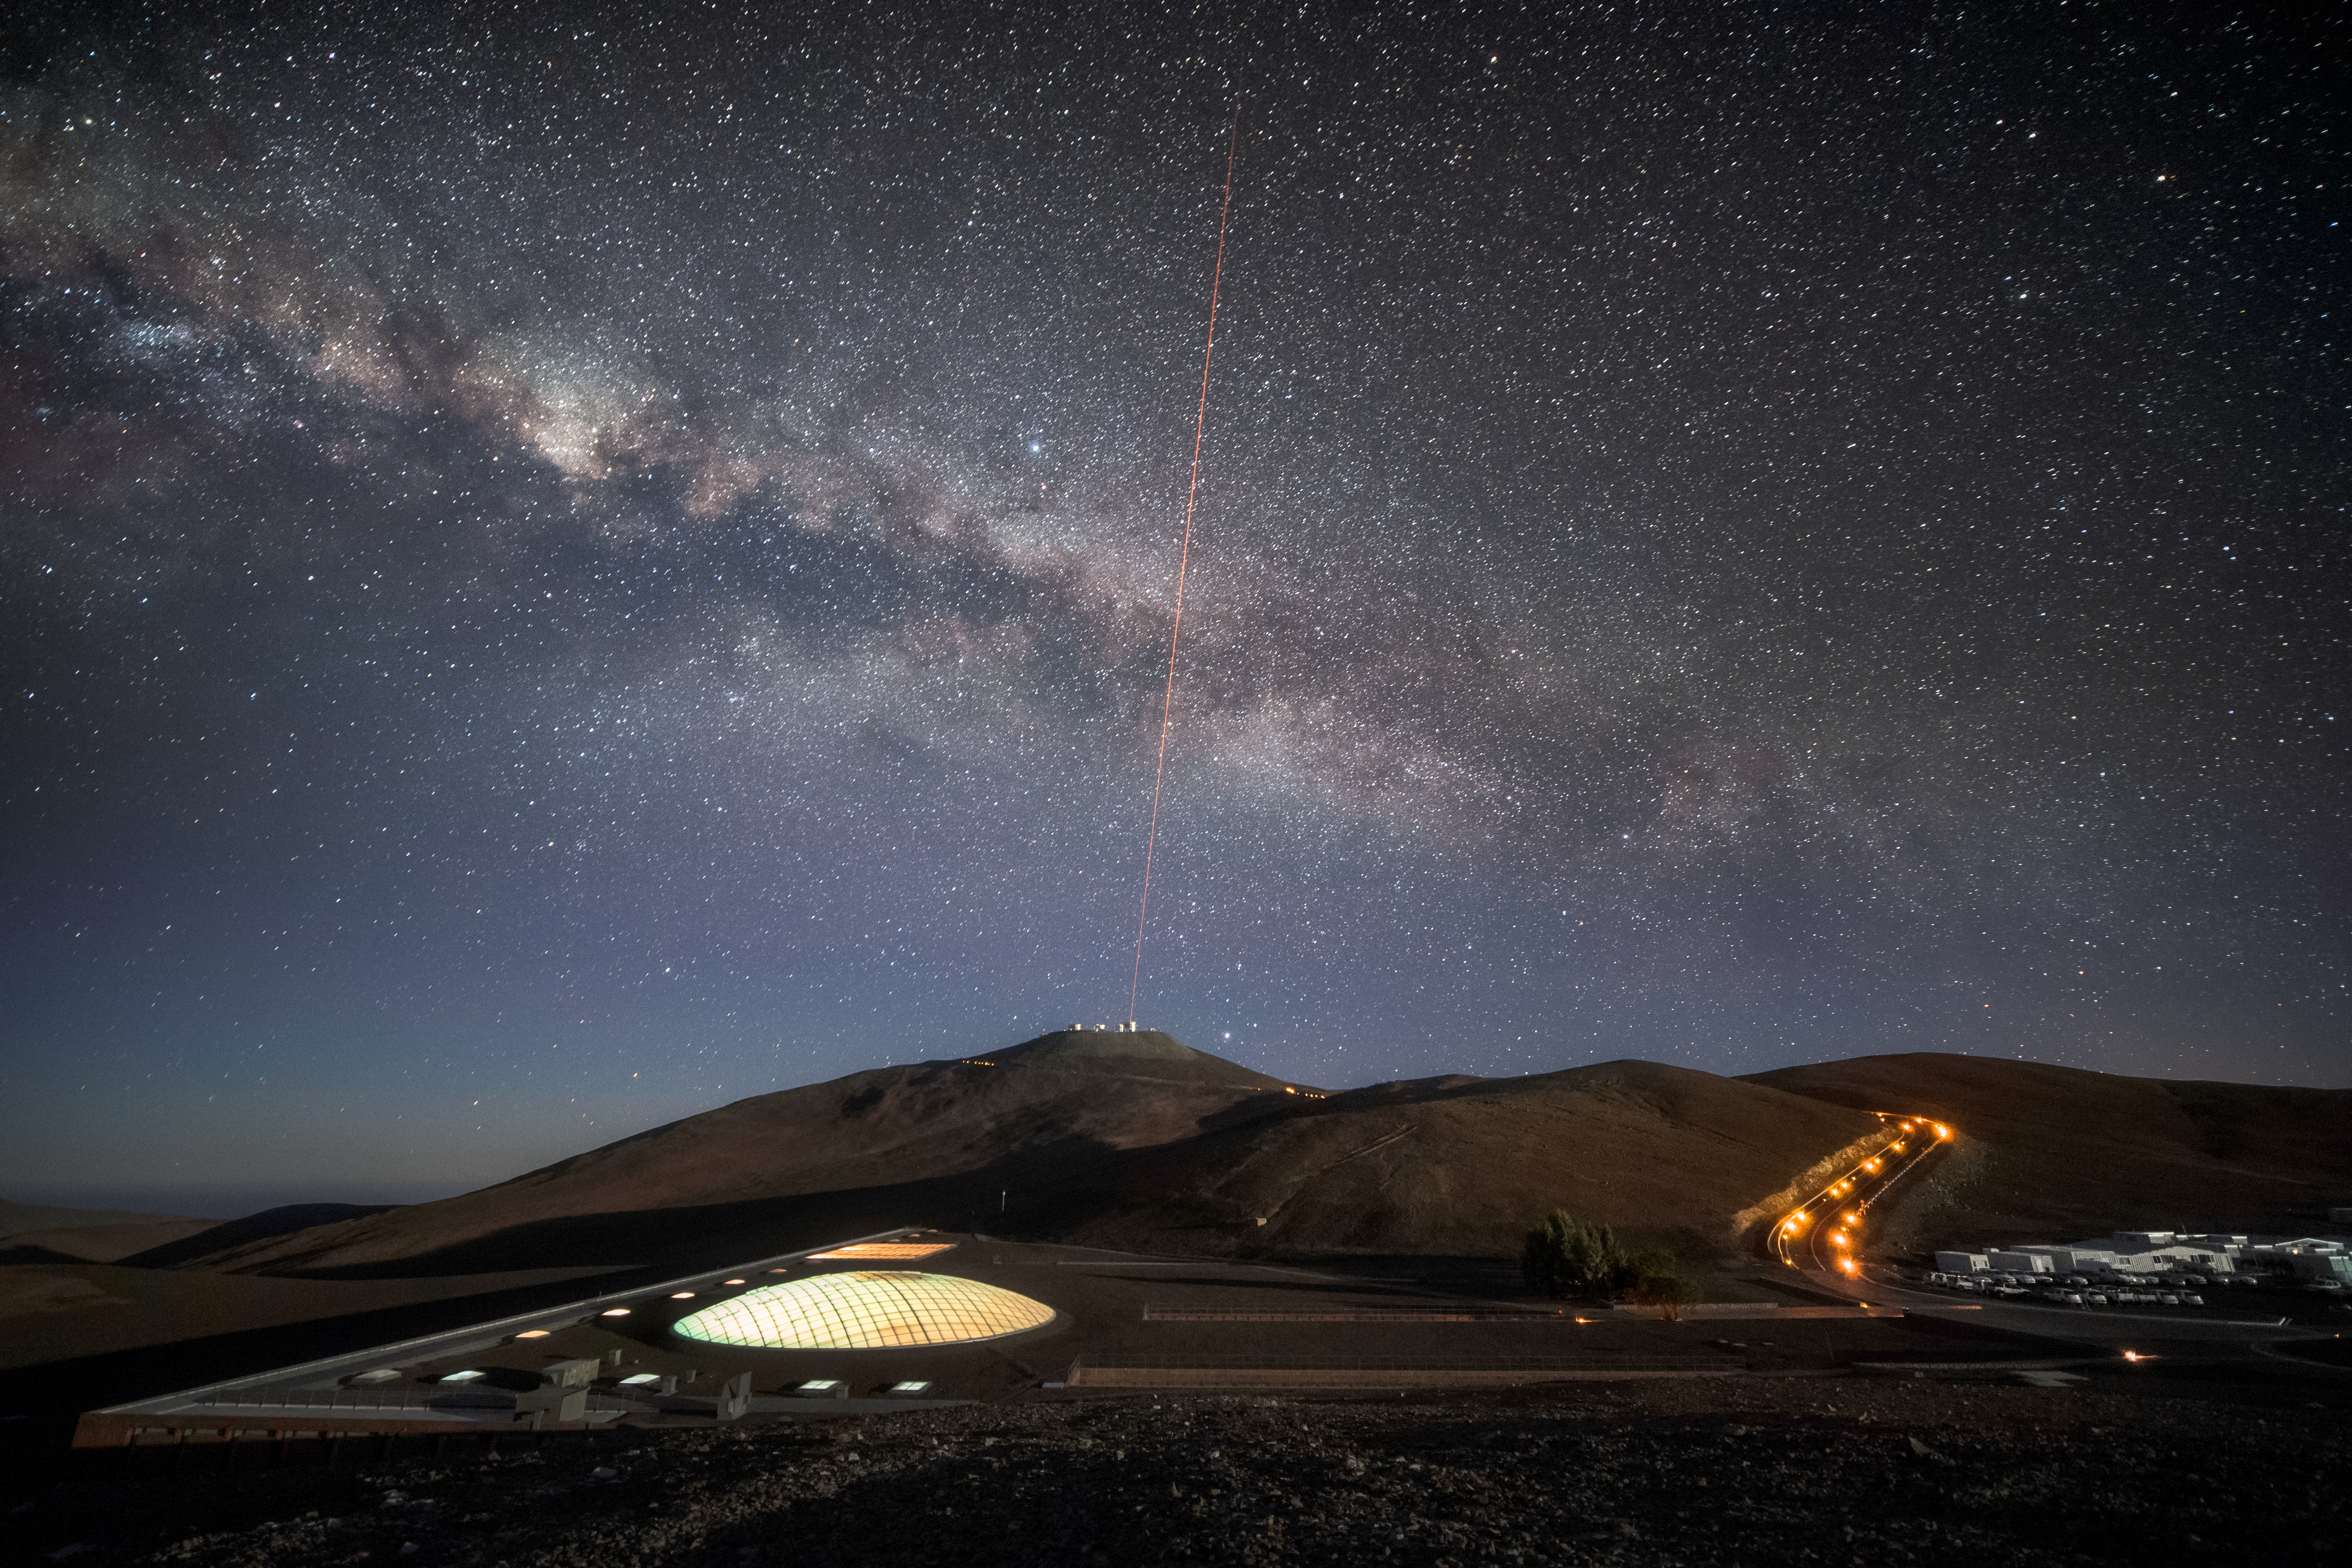

Home near the mountain

The dome of light visible in the foreground is set into the roof of the Paranal Residencia, the hotel where staff and astronomers working at ESO's Very Large Telescope (VLT) stay. The dome measures 35 metres across, and sits above the indoor garden, which is one of several leisure facilities that make the Residencia a relaxing oasis amid the harsh desert surroundings. The laser light visible in the distance is sent up from Unit Telescope 4 (Yepun) of the VLT, which sits atop the 2600-metre high mountain Cerro Paranal. The laser light creates an artificial guide star for the Adaptive Optics system, sophisticated technology that corrects the blurring effects of Earth's atmosphere to produce higher resolution images. The majestic band of our galaxy the Milky Way arcs across the sky, demonstrating the exceptional viewing conditions at Paranal, which enjoys about 300 clear nights per year.

Credit: A. Ghizzi Panizza/ESO